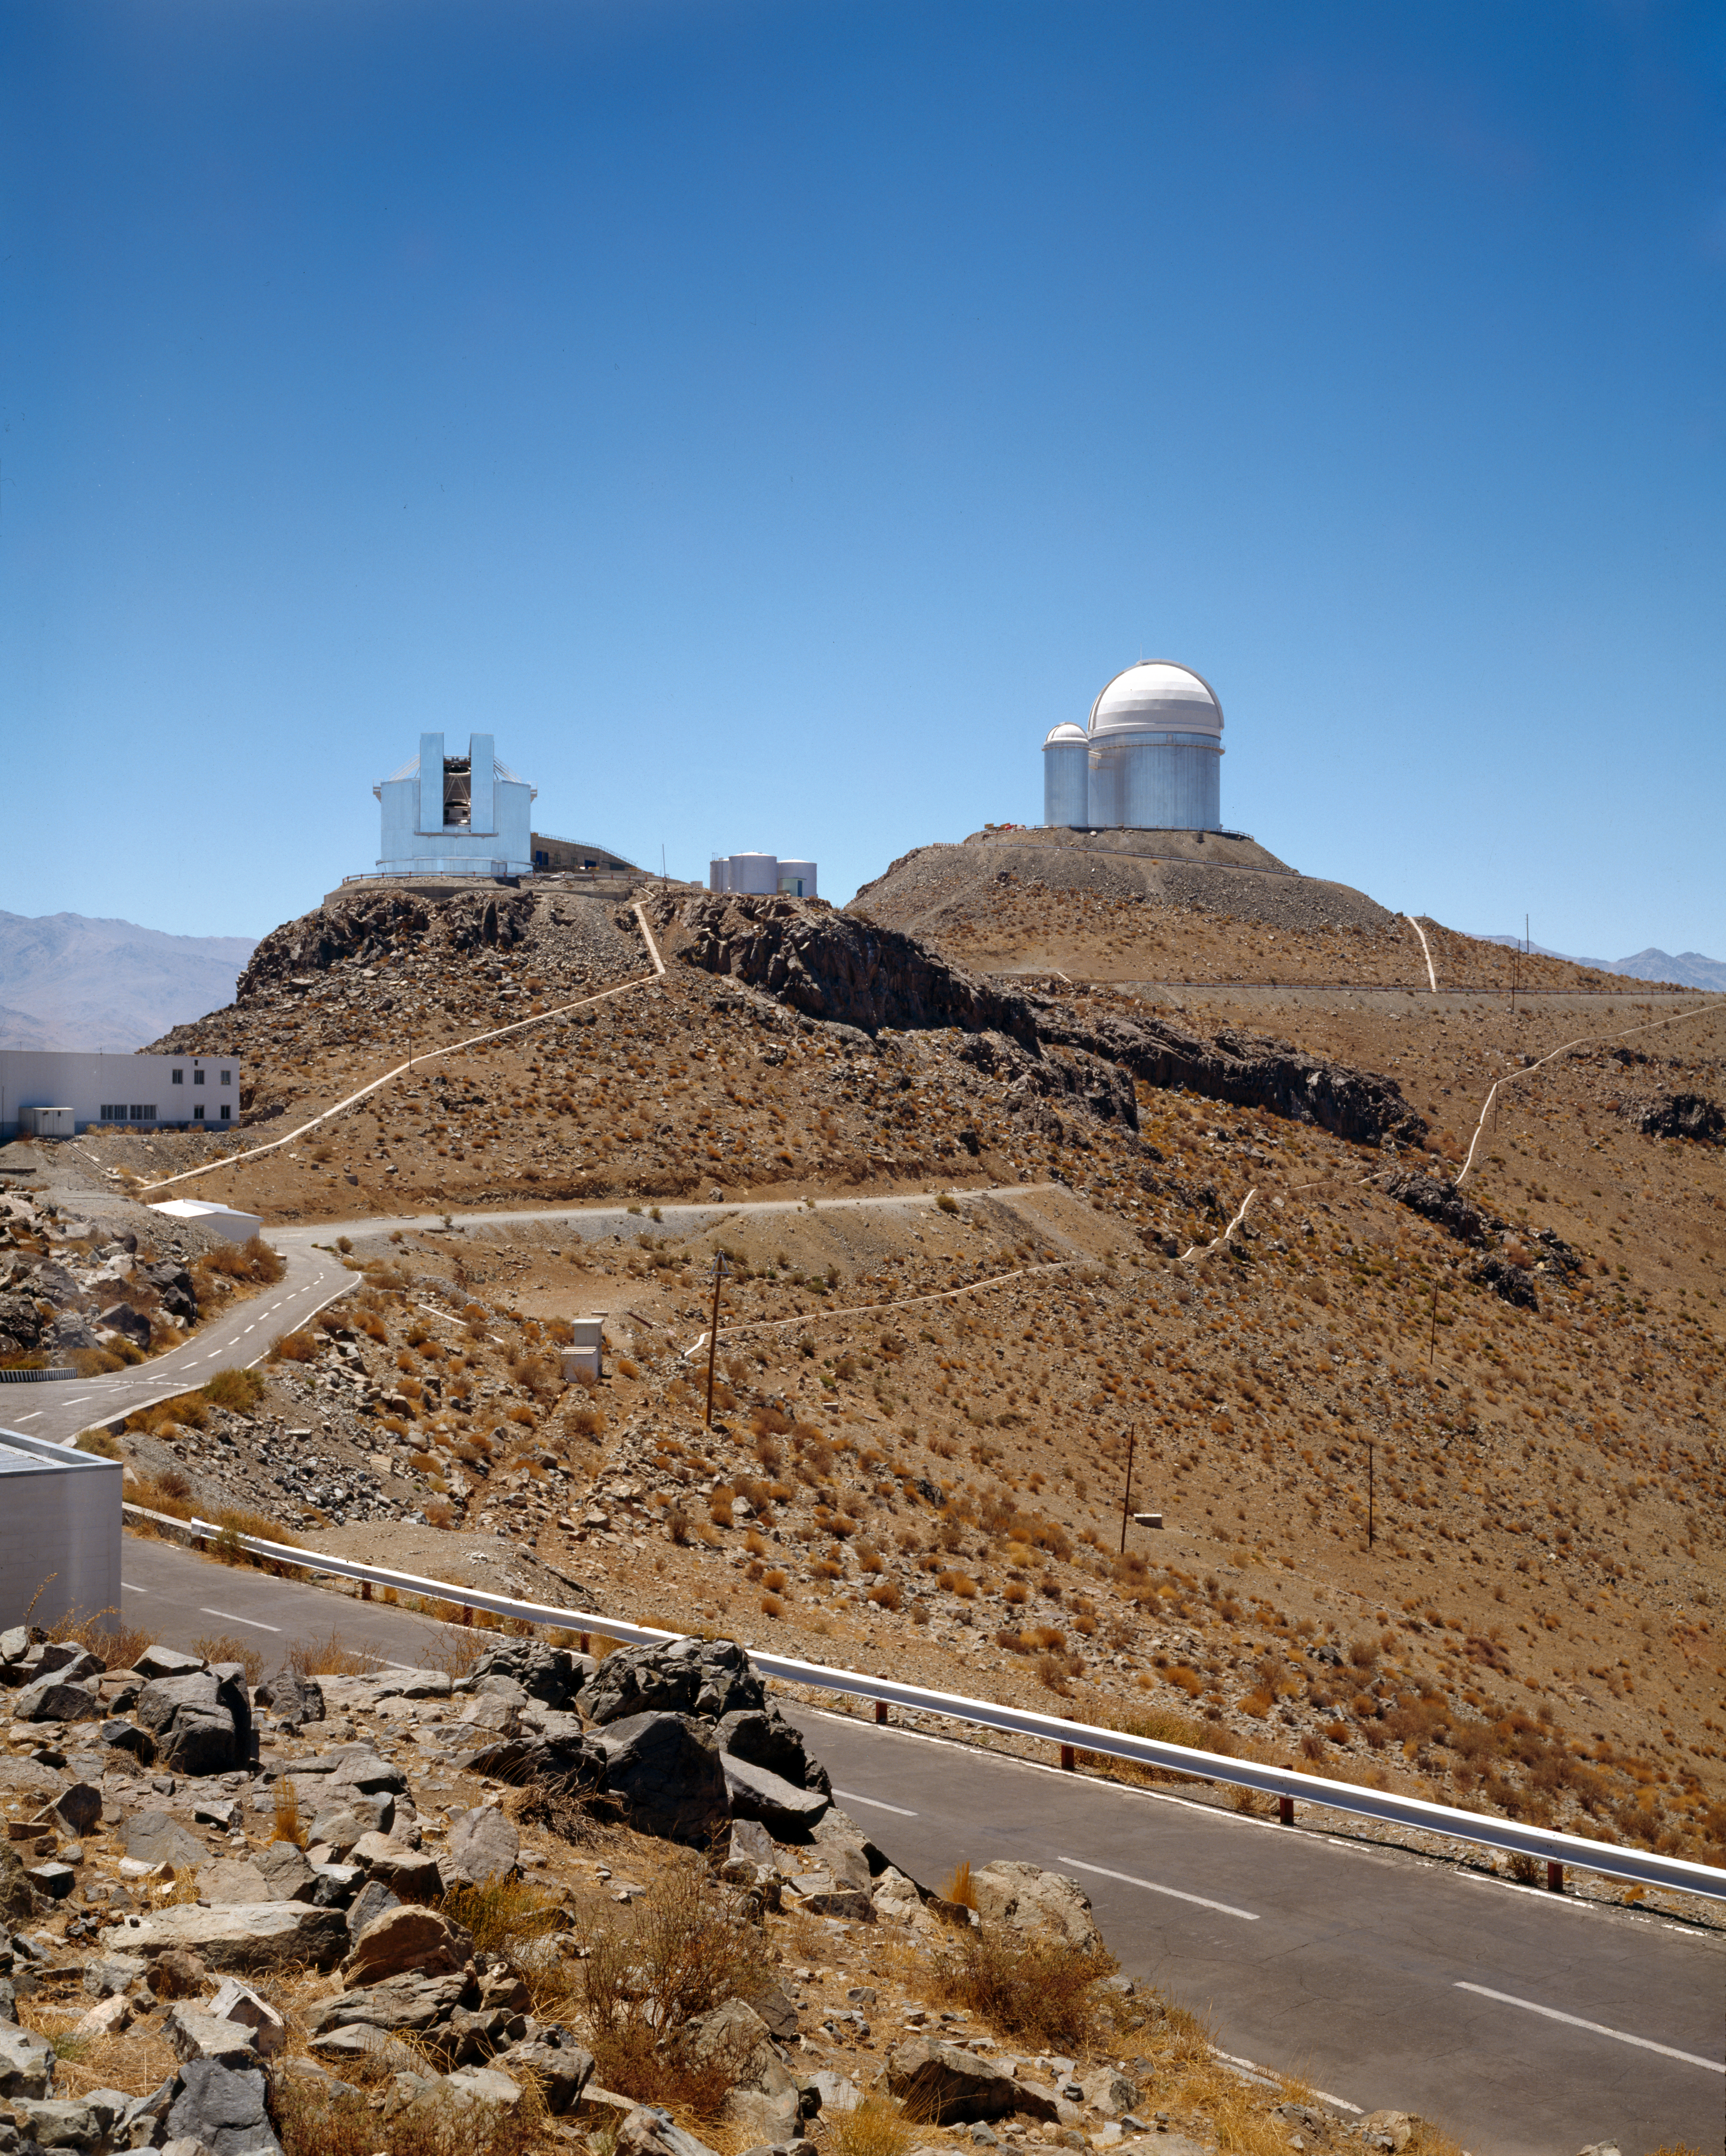

New Technology Telescope

The New Technology Telescope (NTT) was designed to test innovative astronomical equipment.

Credit: ESO